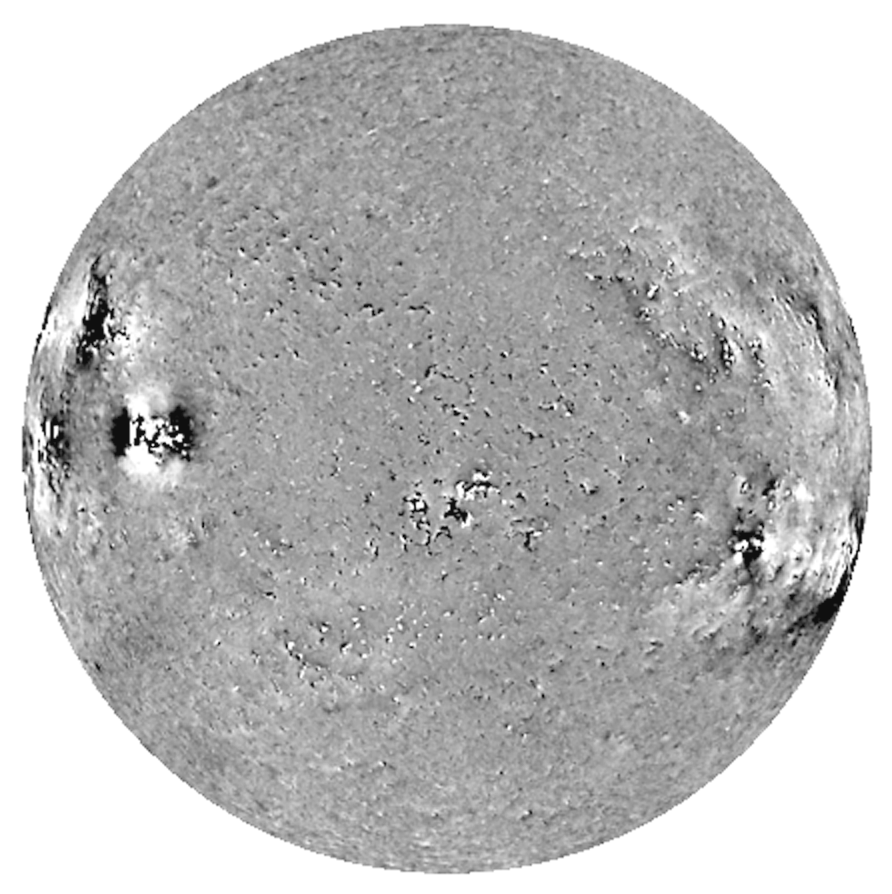

Magnetic field, emphasizing the chromosphere

The line-of-sight component of the solar magnetic field processed to emphasize the chromosphere. Dark features indicate a field directed away from the observer, light features one coming toward the observer. Note the large-scale diffuse areas near the limb, showing extended regions of horizontally oriented magnetic fields in the chromospheric component. A new reduction algorithm will show these fields more clearly.

This work continues as part of the Synoptic Optical Long-term Investigations of the Sun (SOLIS) project, whose progress was described in the September 2004 NOAO Newsletter (currently only available in PDF format).

Credit: NOIRLab/NSF/AURA